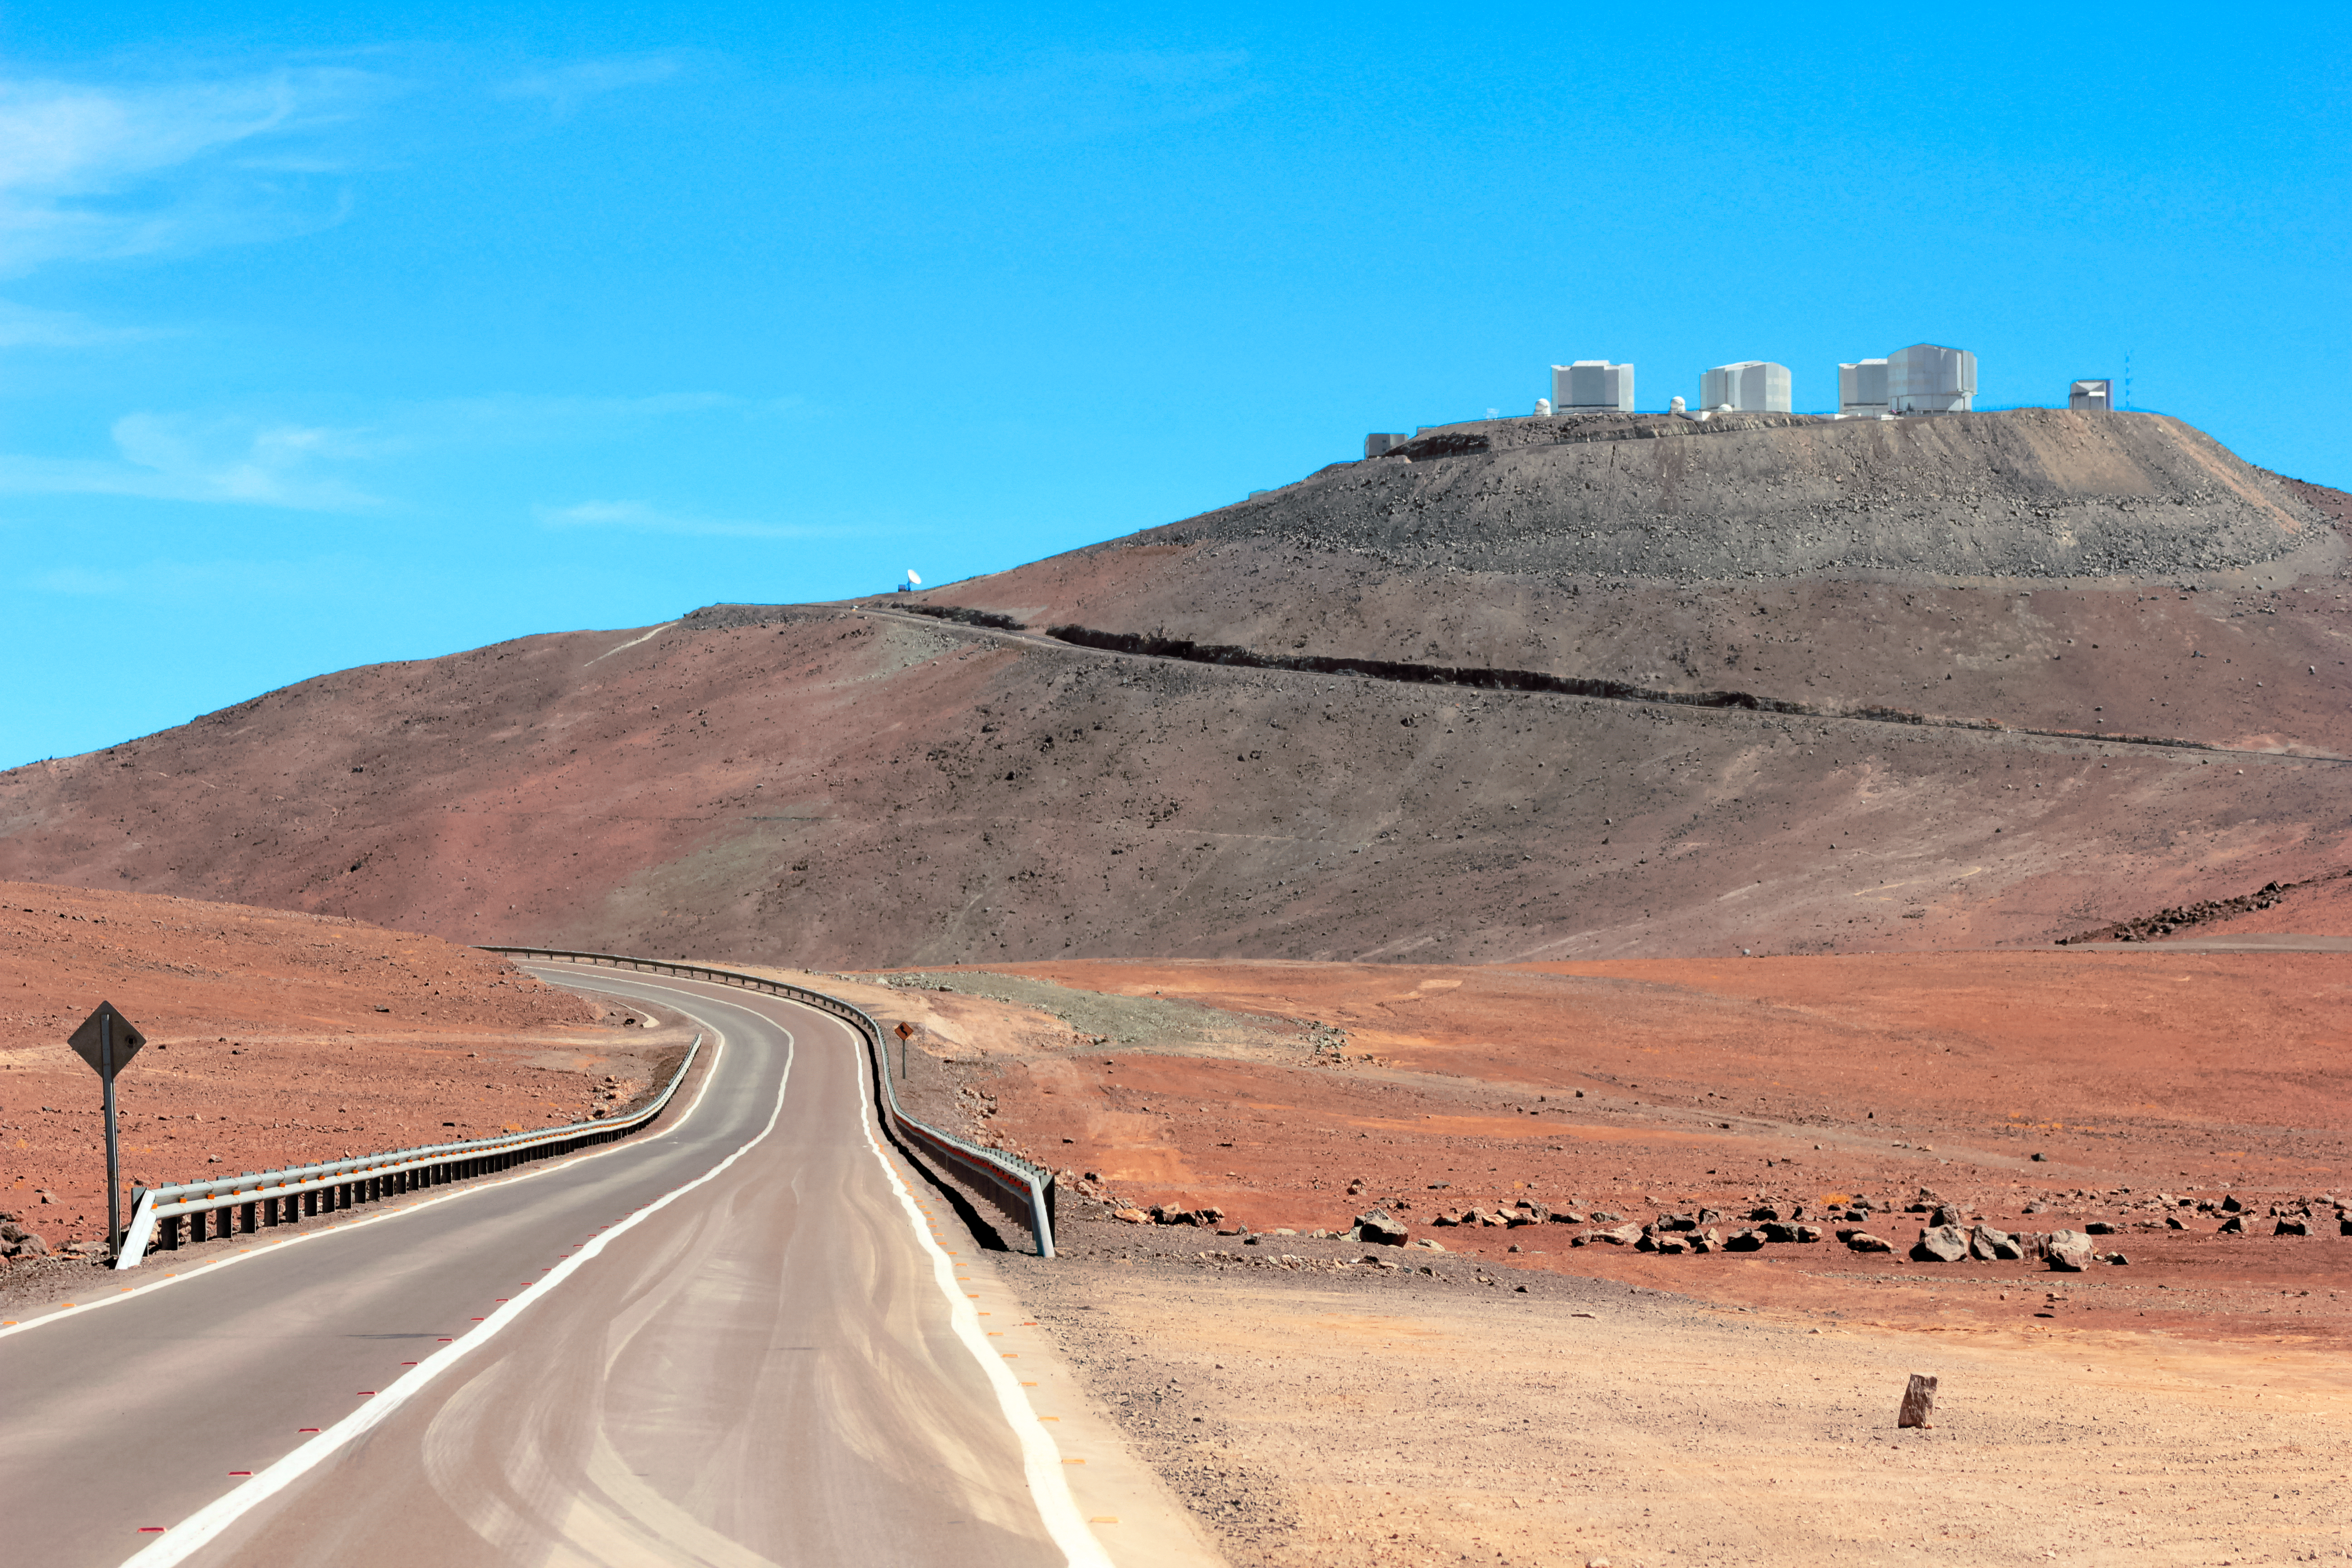

The road to the stars

The winding road up to the Paranal Observatory is captured in this stunning shot from the Chilean Atacama Desert. ESO's Paranal Observatory is the flagship facility for European ground-based astronomy at the beginning of the third Millennium. It is the world's most advanced optical instrument, housing the four Unit Telescopes of the Very Large Telescope, which can be seen sitting atop summit of Cerro Paranal.

Credit: D. Schreiner and S. Degezelle/ESO